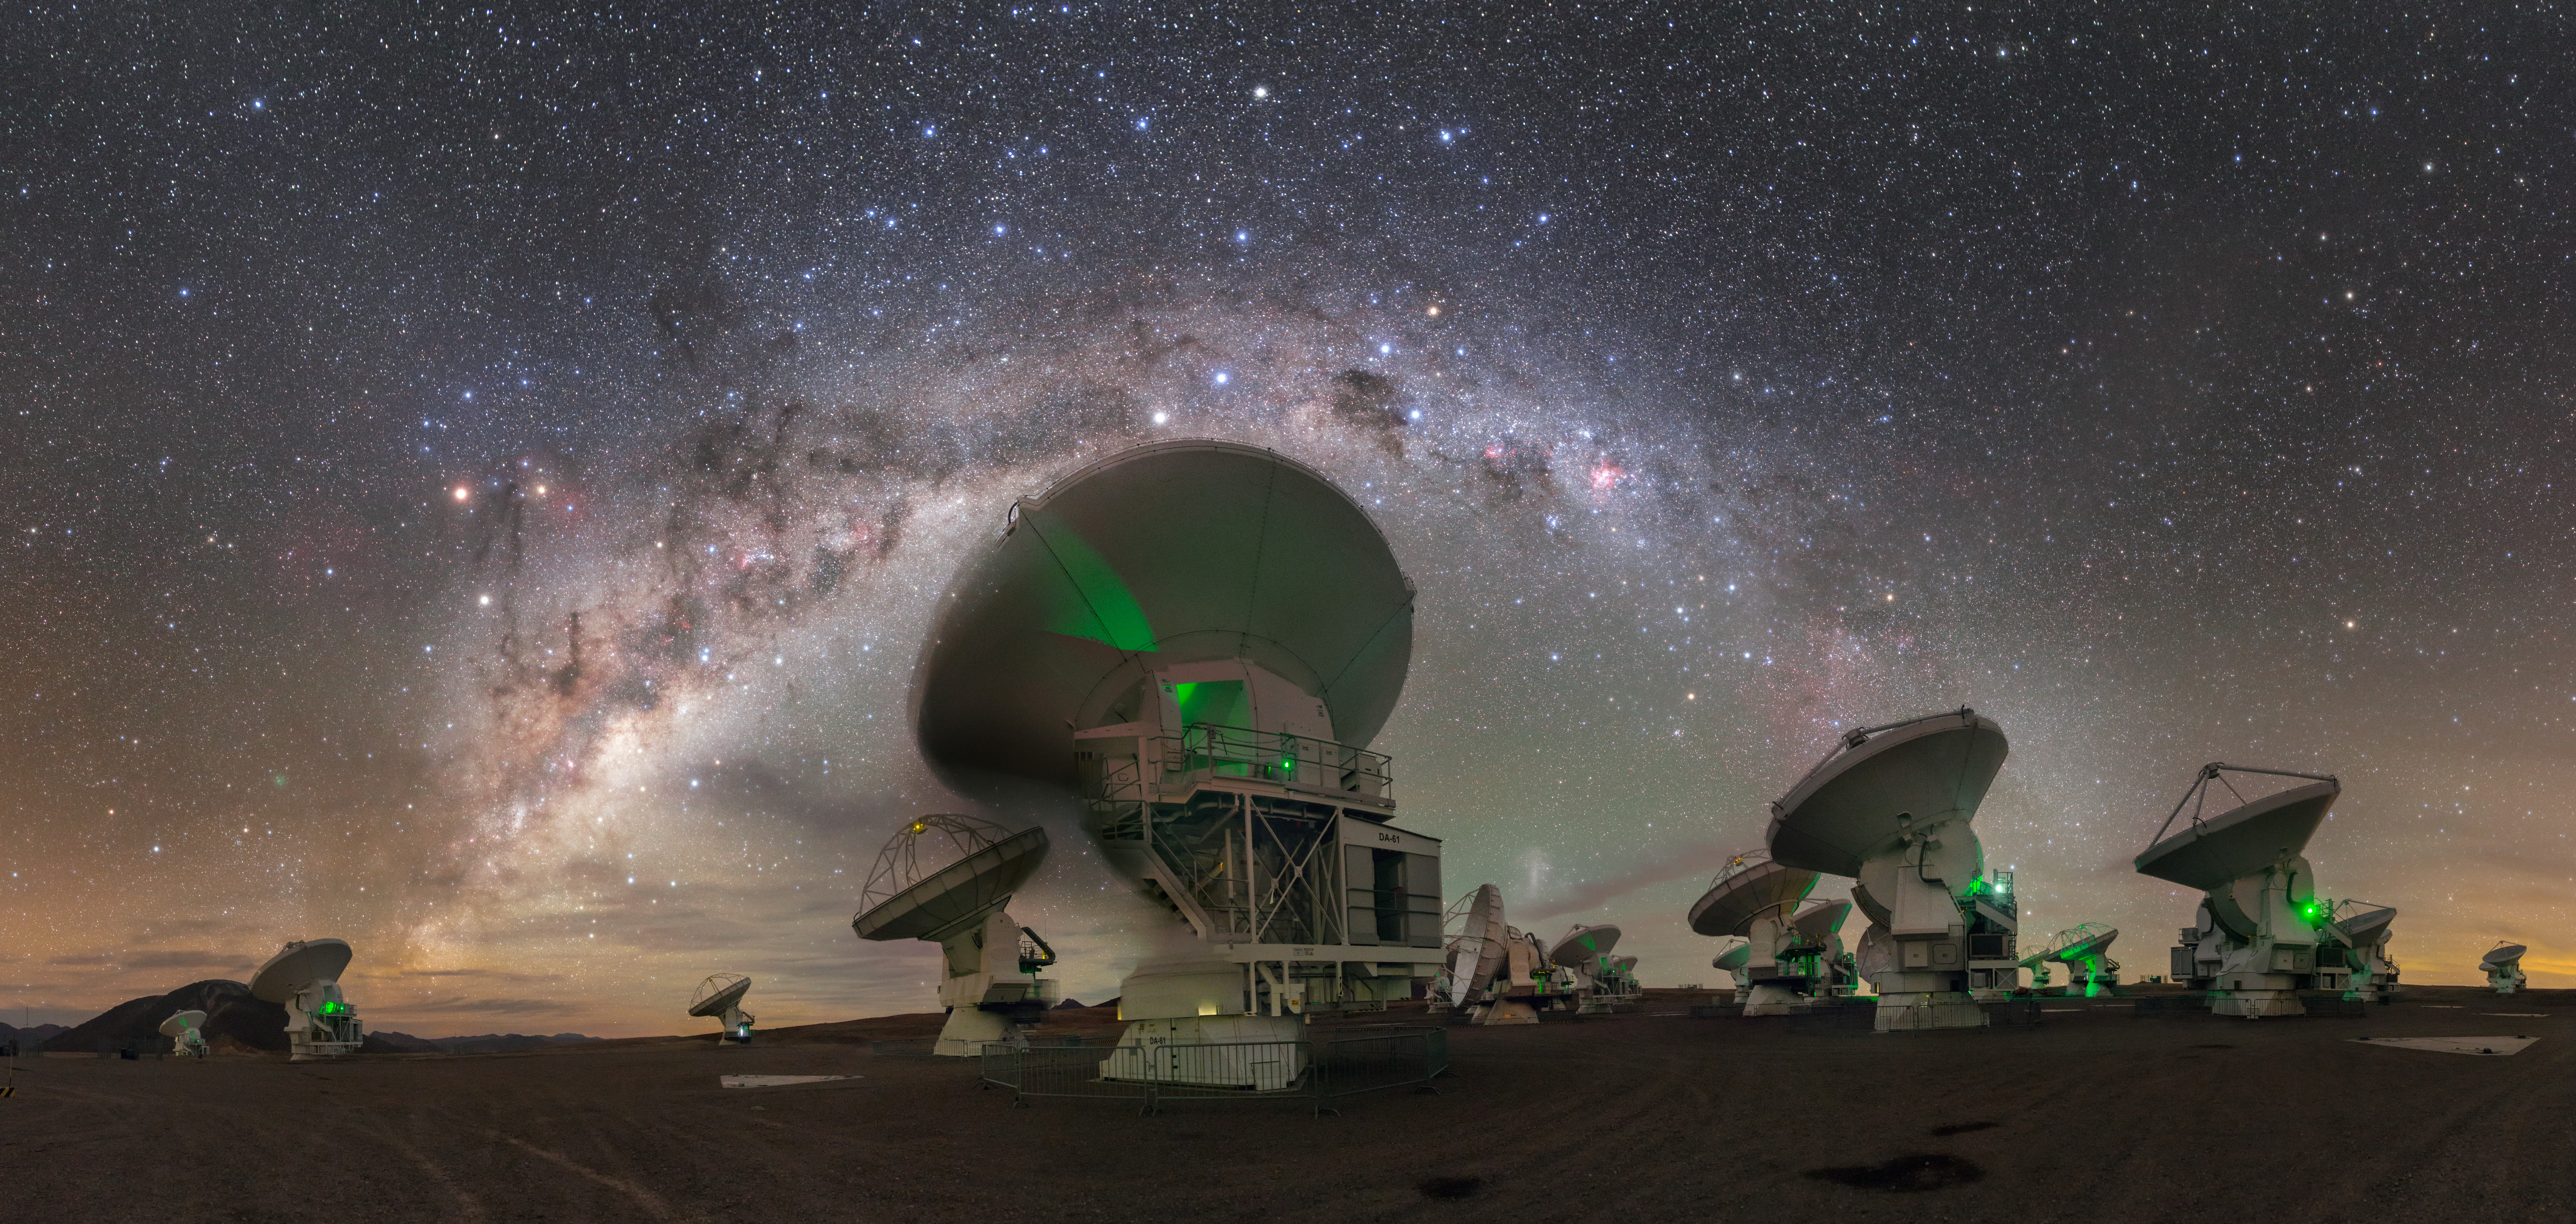

Crux Watches Over ALMA

This stunning photograph shows some of the antennas comprising the Atacama Large Millimeter/submillimeter Array (ALMA), all observing a panoramic view of the Milky Way’s centre. There is far more to ALMA than shown here; the array can span distances of up to 16 kilometres and is formed of 66 individual antennas!

Some features visible in the sky include Crux (The Southern Cross) just above and to the right of the nearest antenna, and the Carina Nebula slightly further to the right.

Astronomers use ALMA to peer into gigantic star-forming molecular clouds, and to observe galaxies forming at the very edge of the observable Universe. The green lights visible on the telescopes are a normal part of their operation, but in this scene they also cast an ethereal, otherworldly glow over the Chilean site.

This photograph was taken by Petr Horálek, one of our ESO Photo Ambassadors.

Credit: P. Horálek/ESO